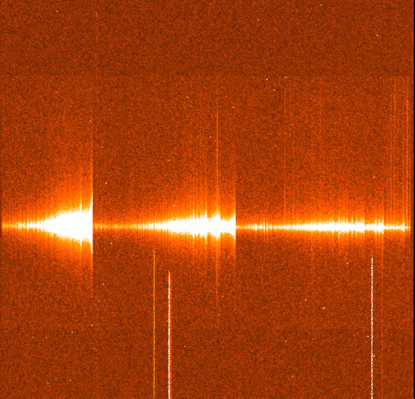

Swan bands in bright comet 1995 Q1

The image shows the spectrum was obtained by Alain Smette (Kapteyn Astronomical Institute, Groningen, The Netherlands) with the EMMI instrument at the ESO 3.5-metre New Technology Telescope. The spectral coverage was from about 4900 Angstrom (left) to 6200 Angstrom (right) in the green-yellow region. During the 60 second exposure, the spectrograph slit was oriented along the main tail at position angle ~ 145 degrees. It is easy to see three main band systems of the C2 molecule, known as the Swan bands, with band heads at 5165, 5635 and 6192 Angstroms, respectively. They are seen in most comets that approach the Sun and are named after the English pioneer spectroscopist William Swan (1818 - 1894), who first observed these emissions in hydrocarbons

Credit: ESO